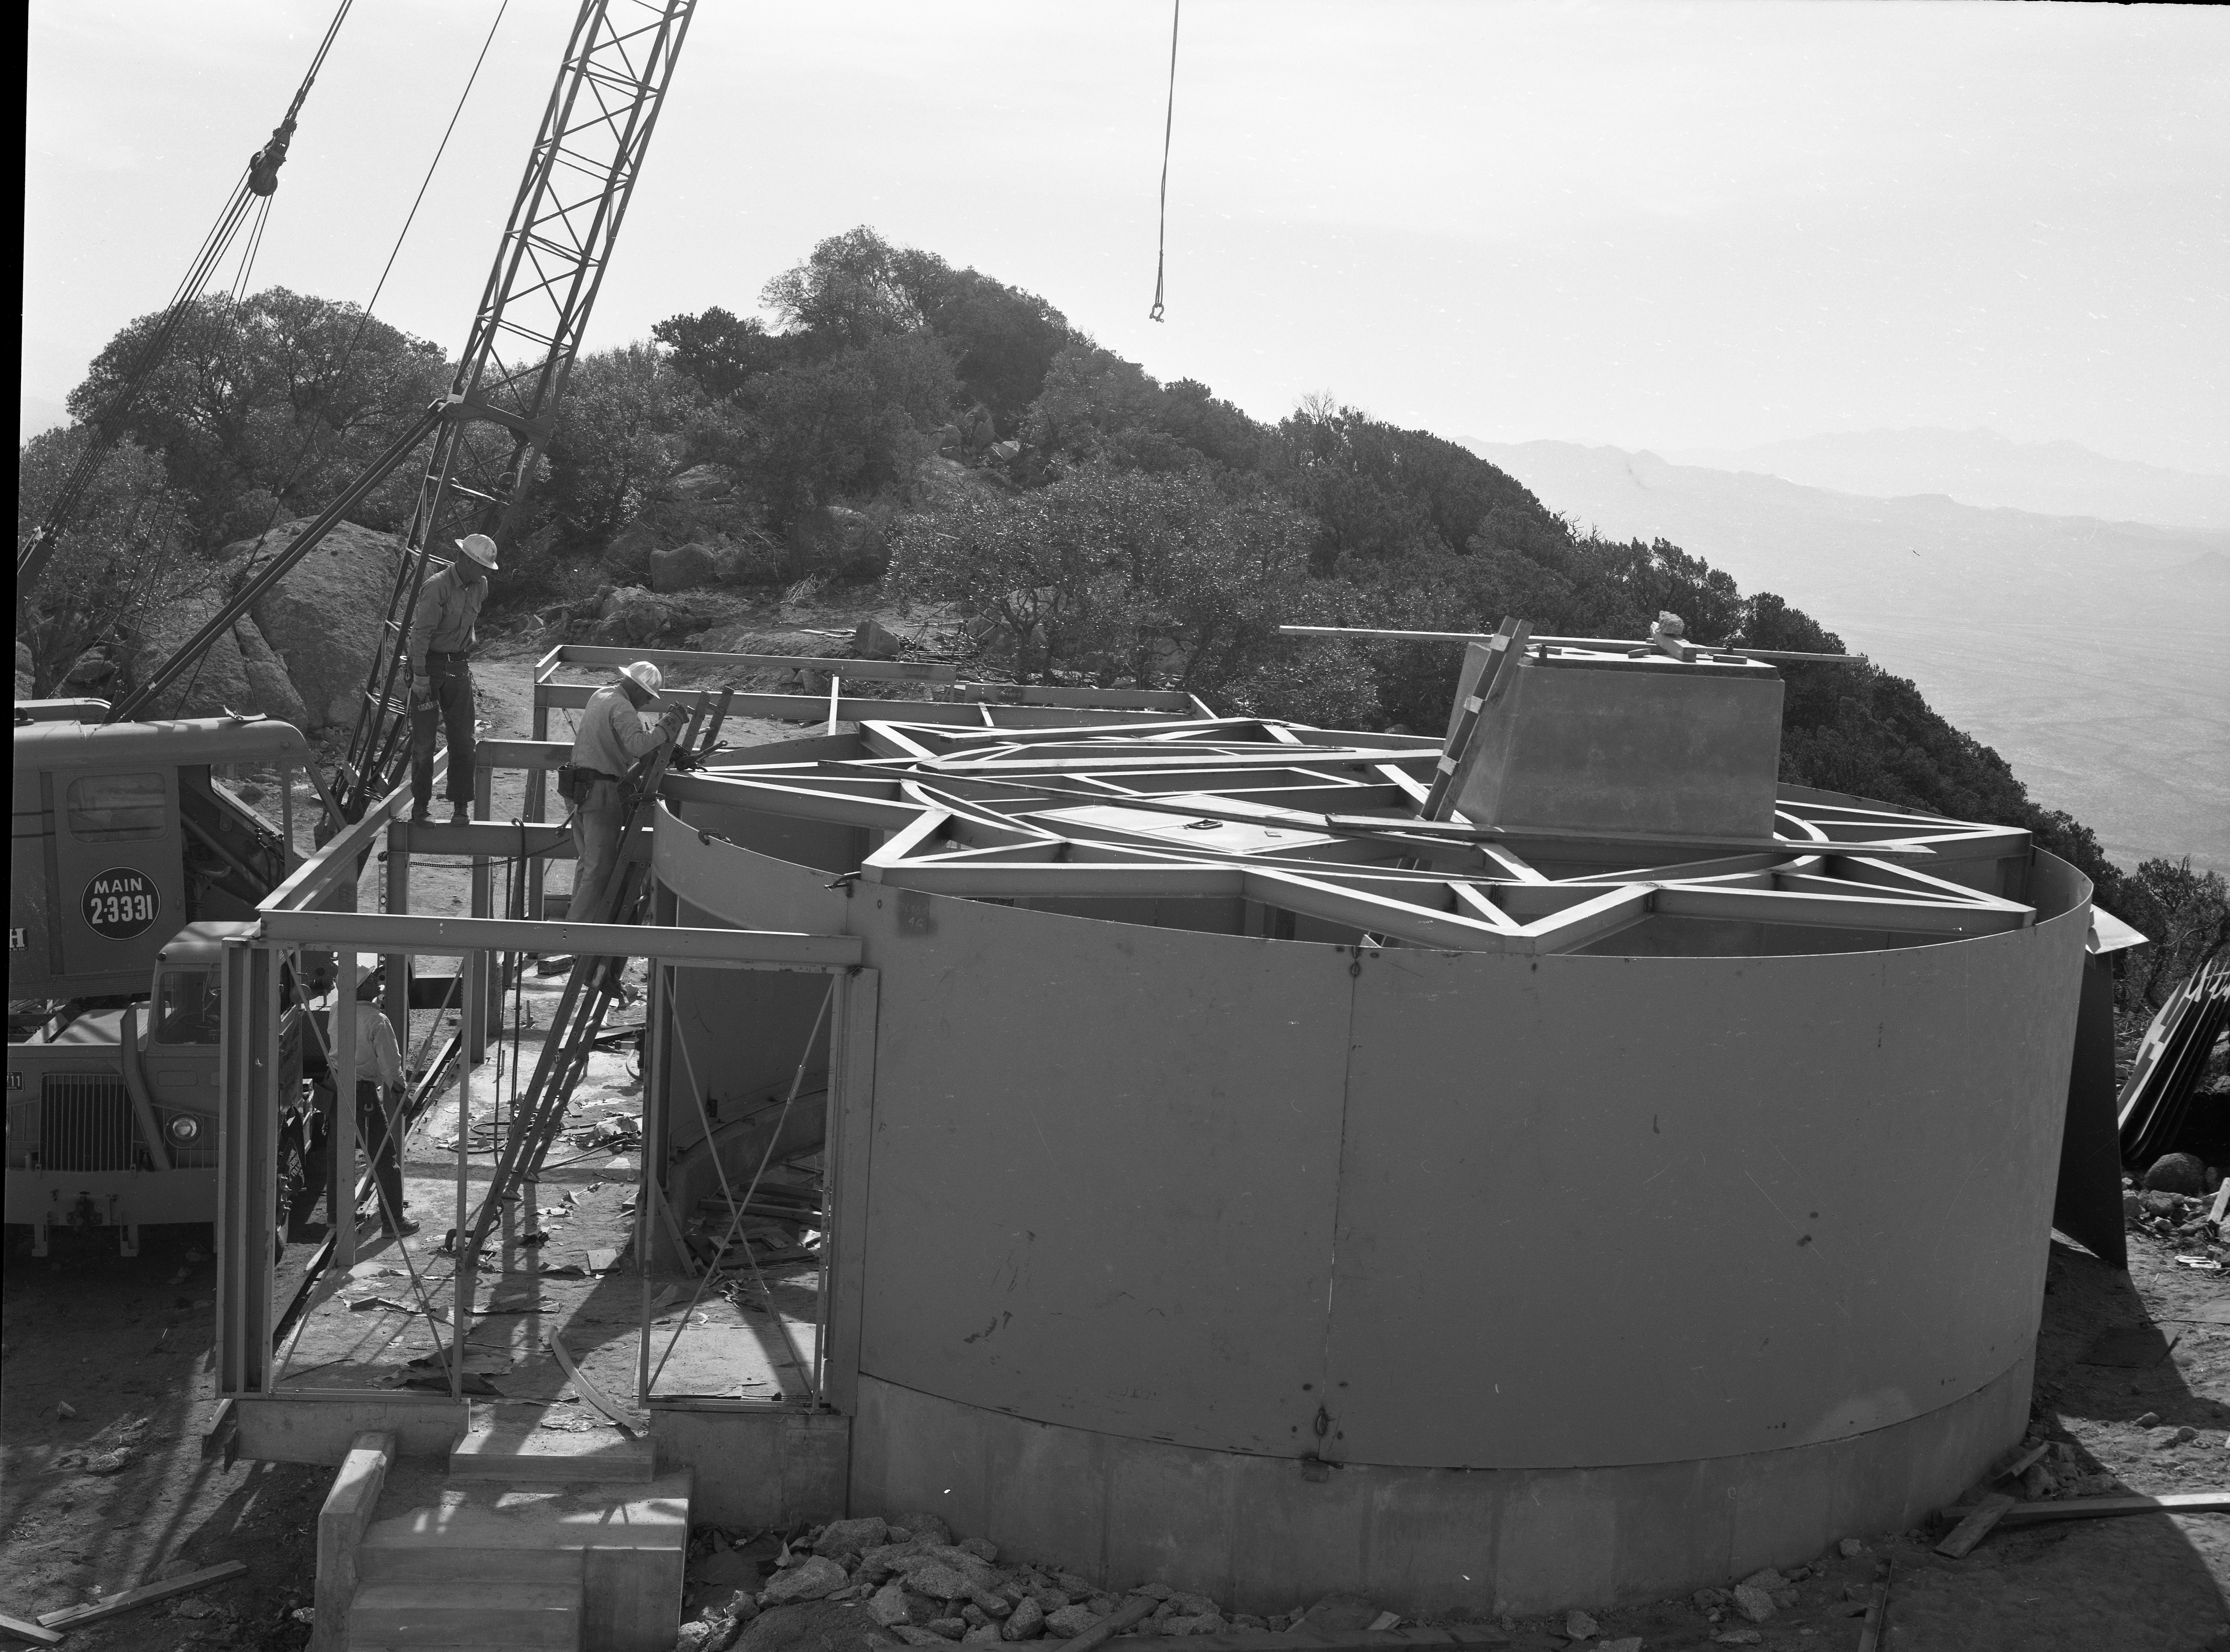

Number 1 Telescope Construction, 1959

This image is stored at NOIRLab Headquarters in Tucson, Arizona. For the original negative of this image, see KPNO Negatives envelope 723. It was captured opn 22 April 1959.

This image shows the construction for the number 1 (#1 36-inch) telescope on Kitt Peak.

This image is part of NSF NOIRLab’s historical archives.

Credit: KPNO/NOIRLab/NSF/AURA